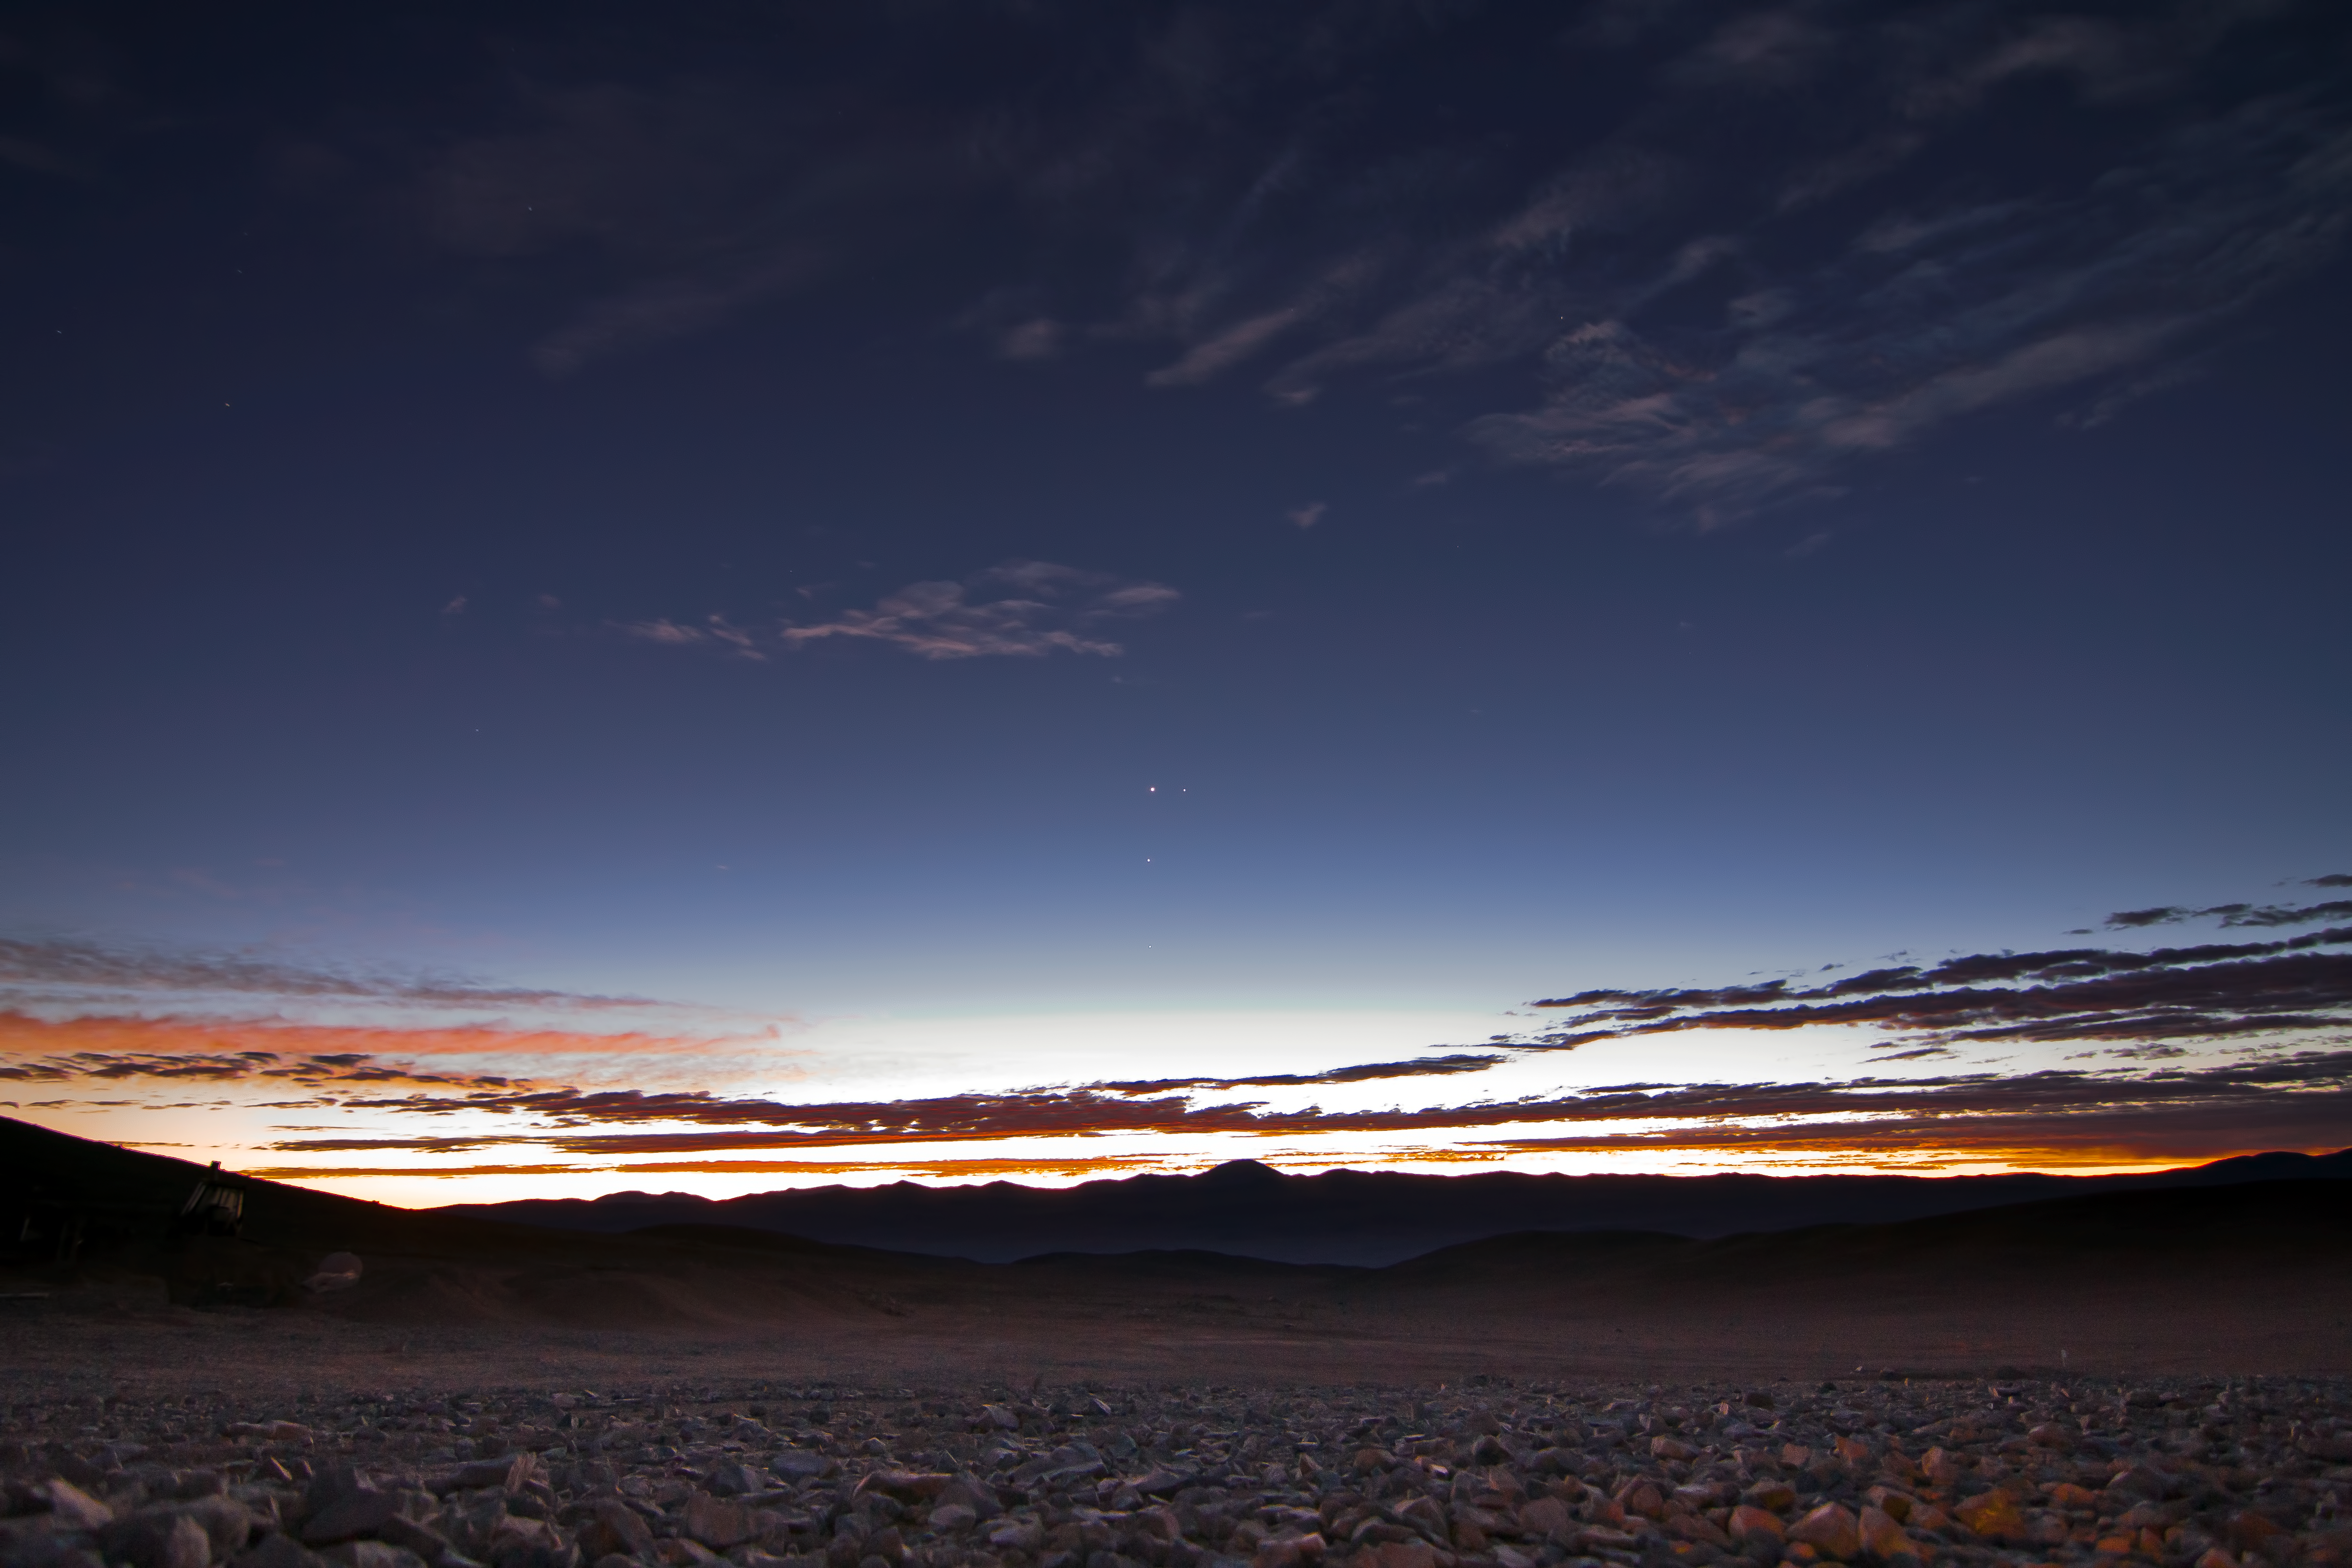

Planet conjunction in the Atacama Desert

A Conjunction of Venus, Jupiter and Mercury taken at dusk in the Atacama Desert. With Earth, four of the 8 planets of the Solar System are included in this one image. The photograph was taken on 21 November 2011.

Credit: ESO/J. Girard (djulik.com)